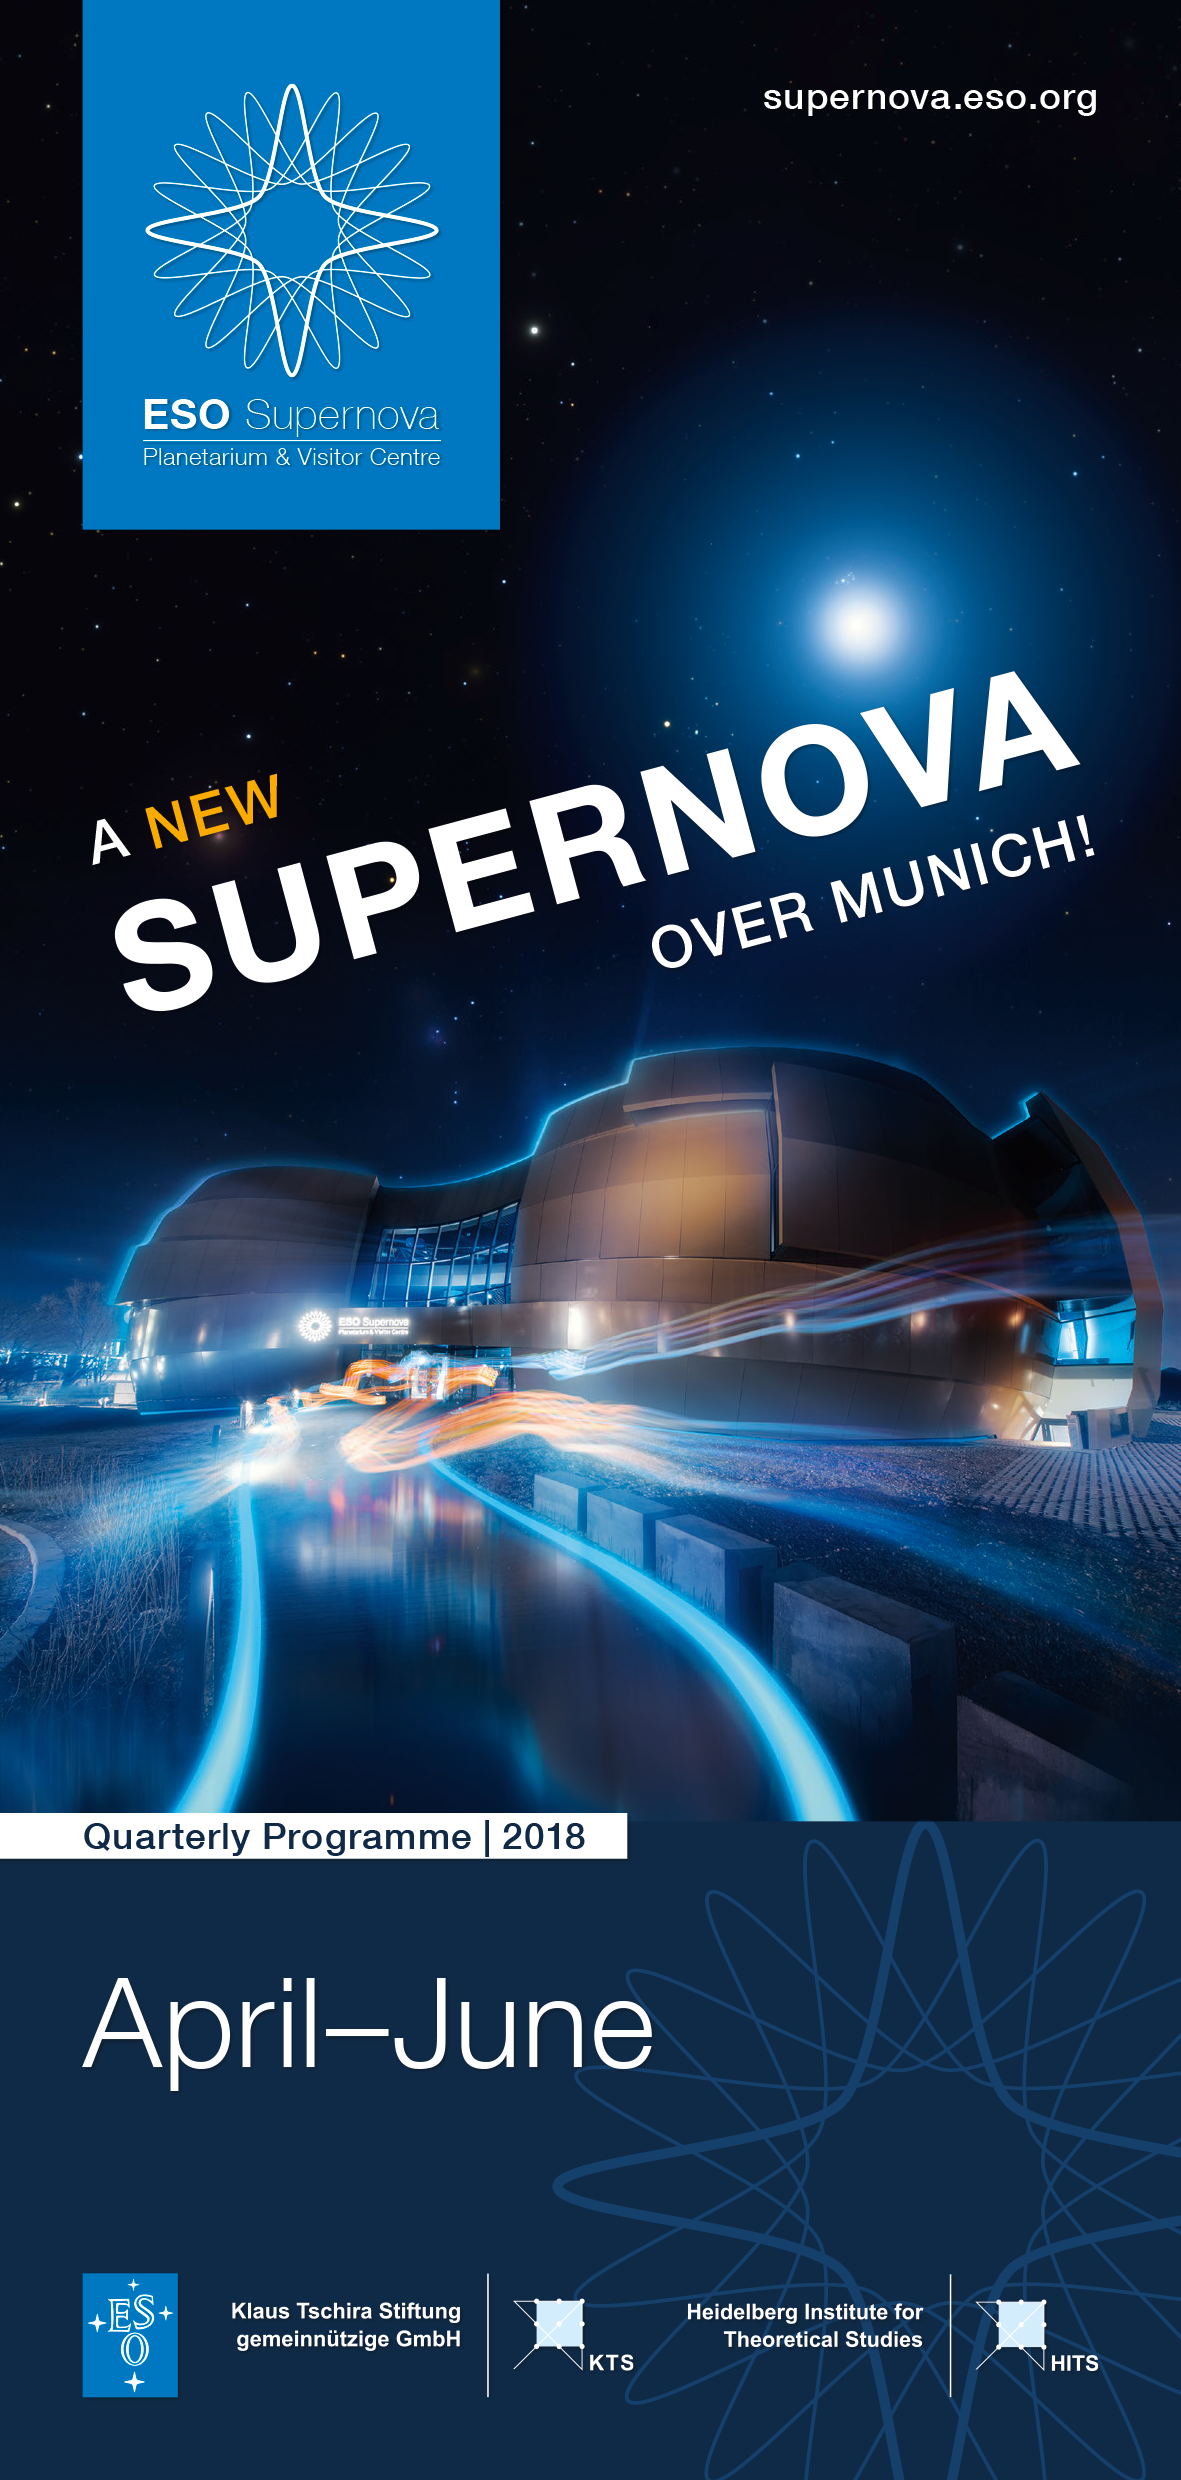

Image of front cover of programme

ESO Supernova Programme (April-June) (English) cover.

Credit: ESO